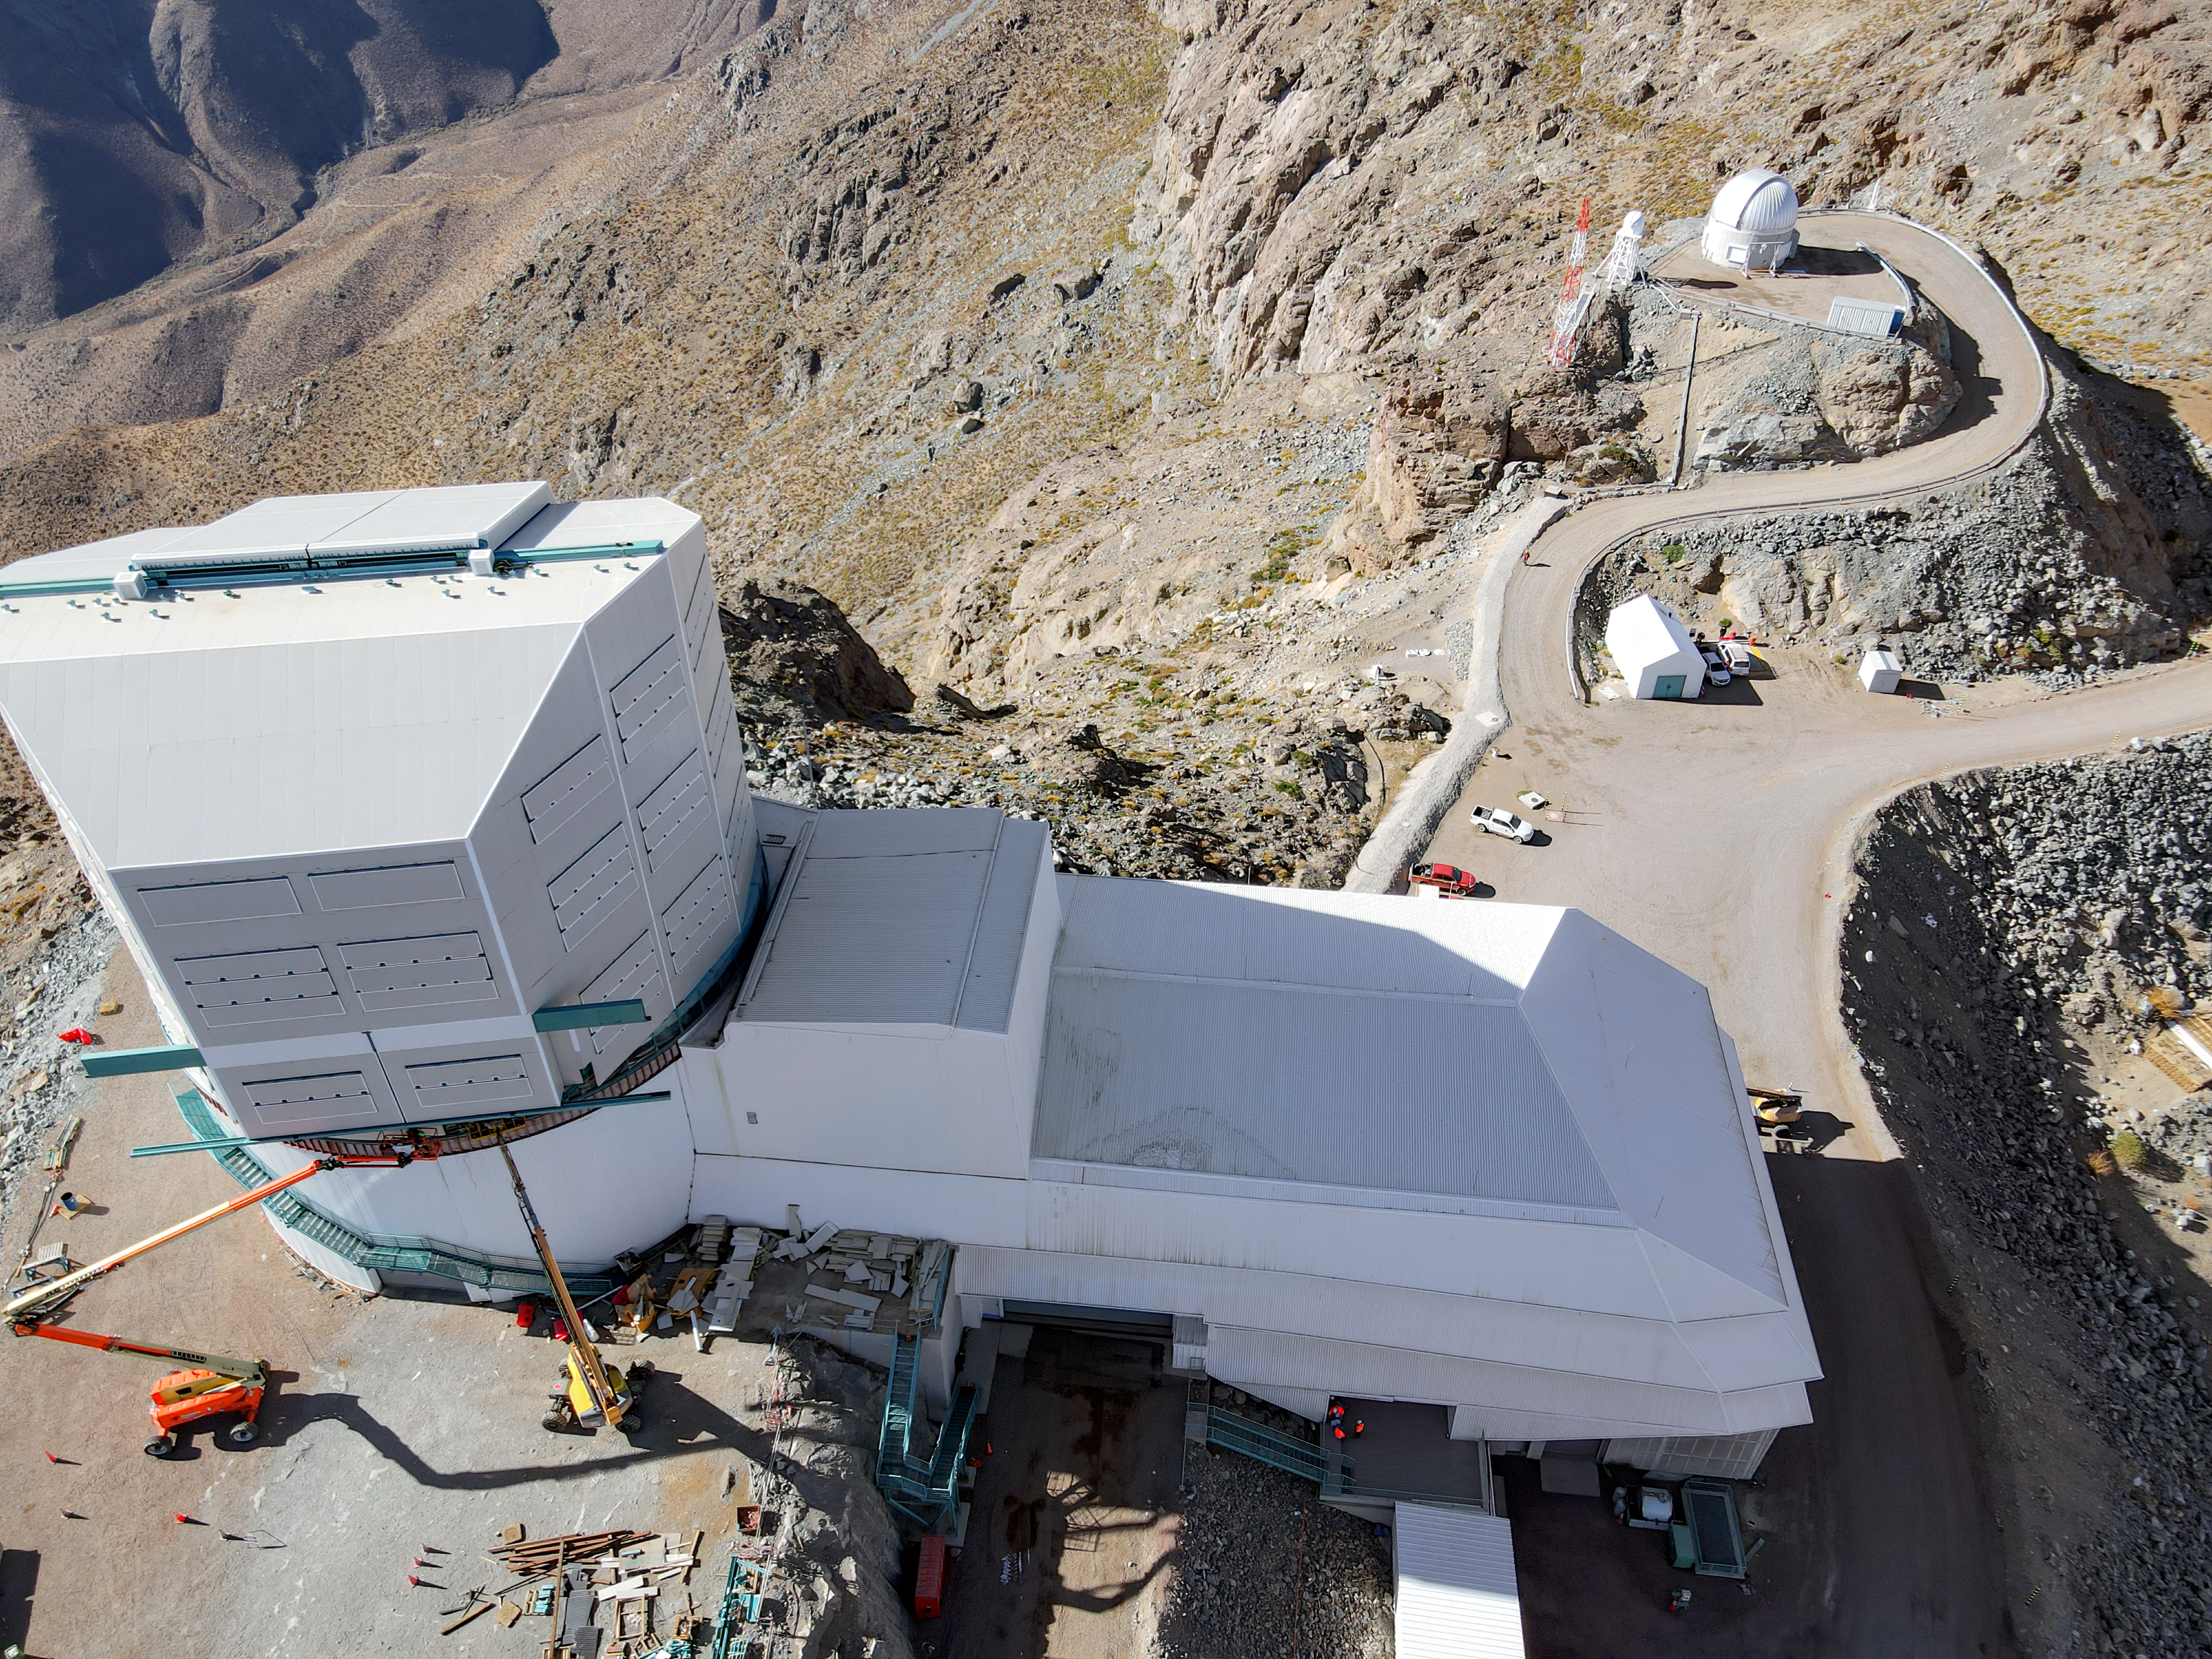

Drone July 2021

Aerial drone photos of the Rubin Observatory summit facility (provided by Dome Surveyor, Oscar Rivera) show advancement to near 100% on dome cladding completion as well as closure of the louvers, rear door, and shutters.

Credit: Rubin Obs/NSF/AURA